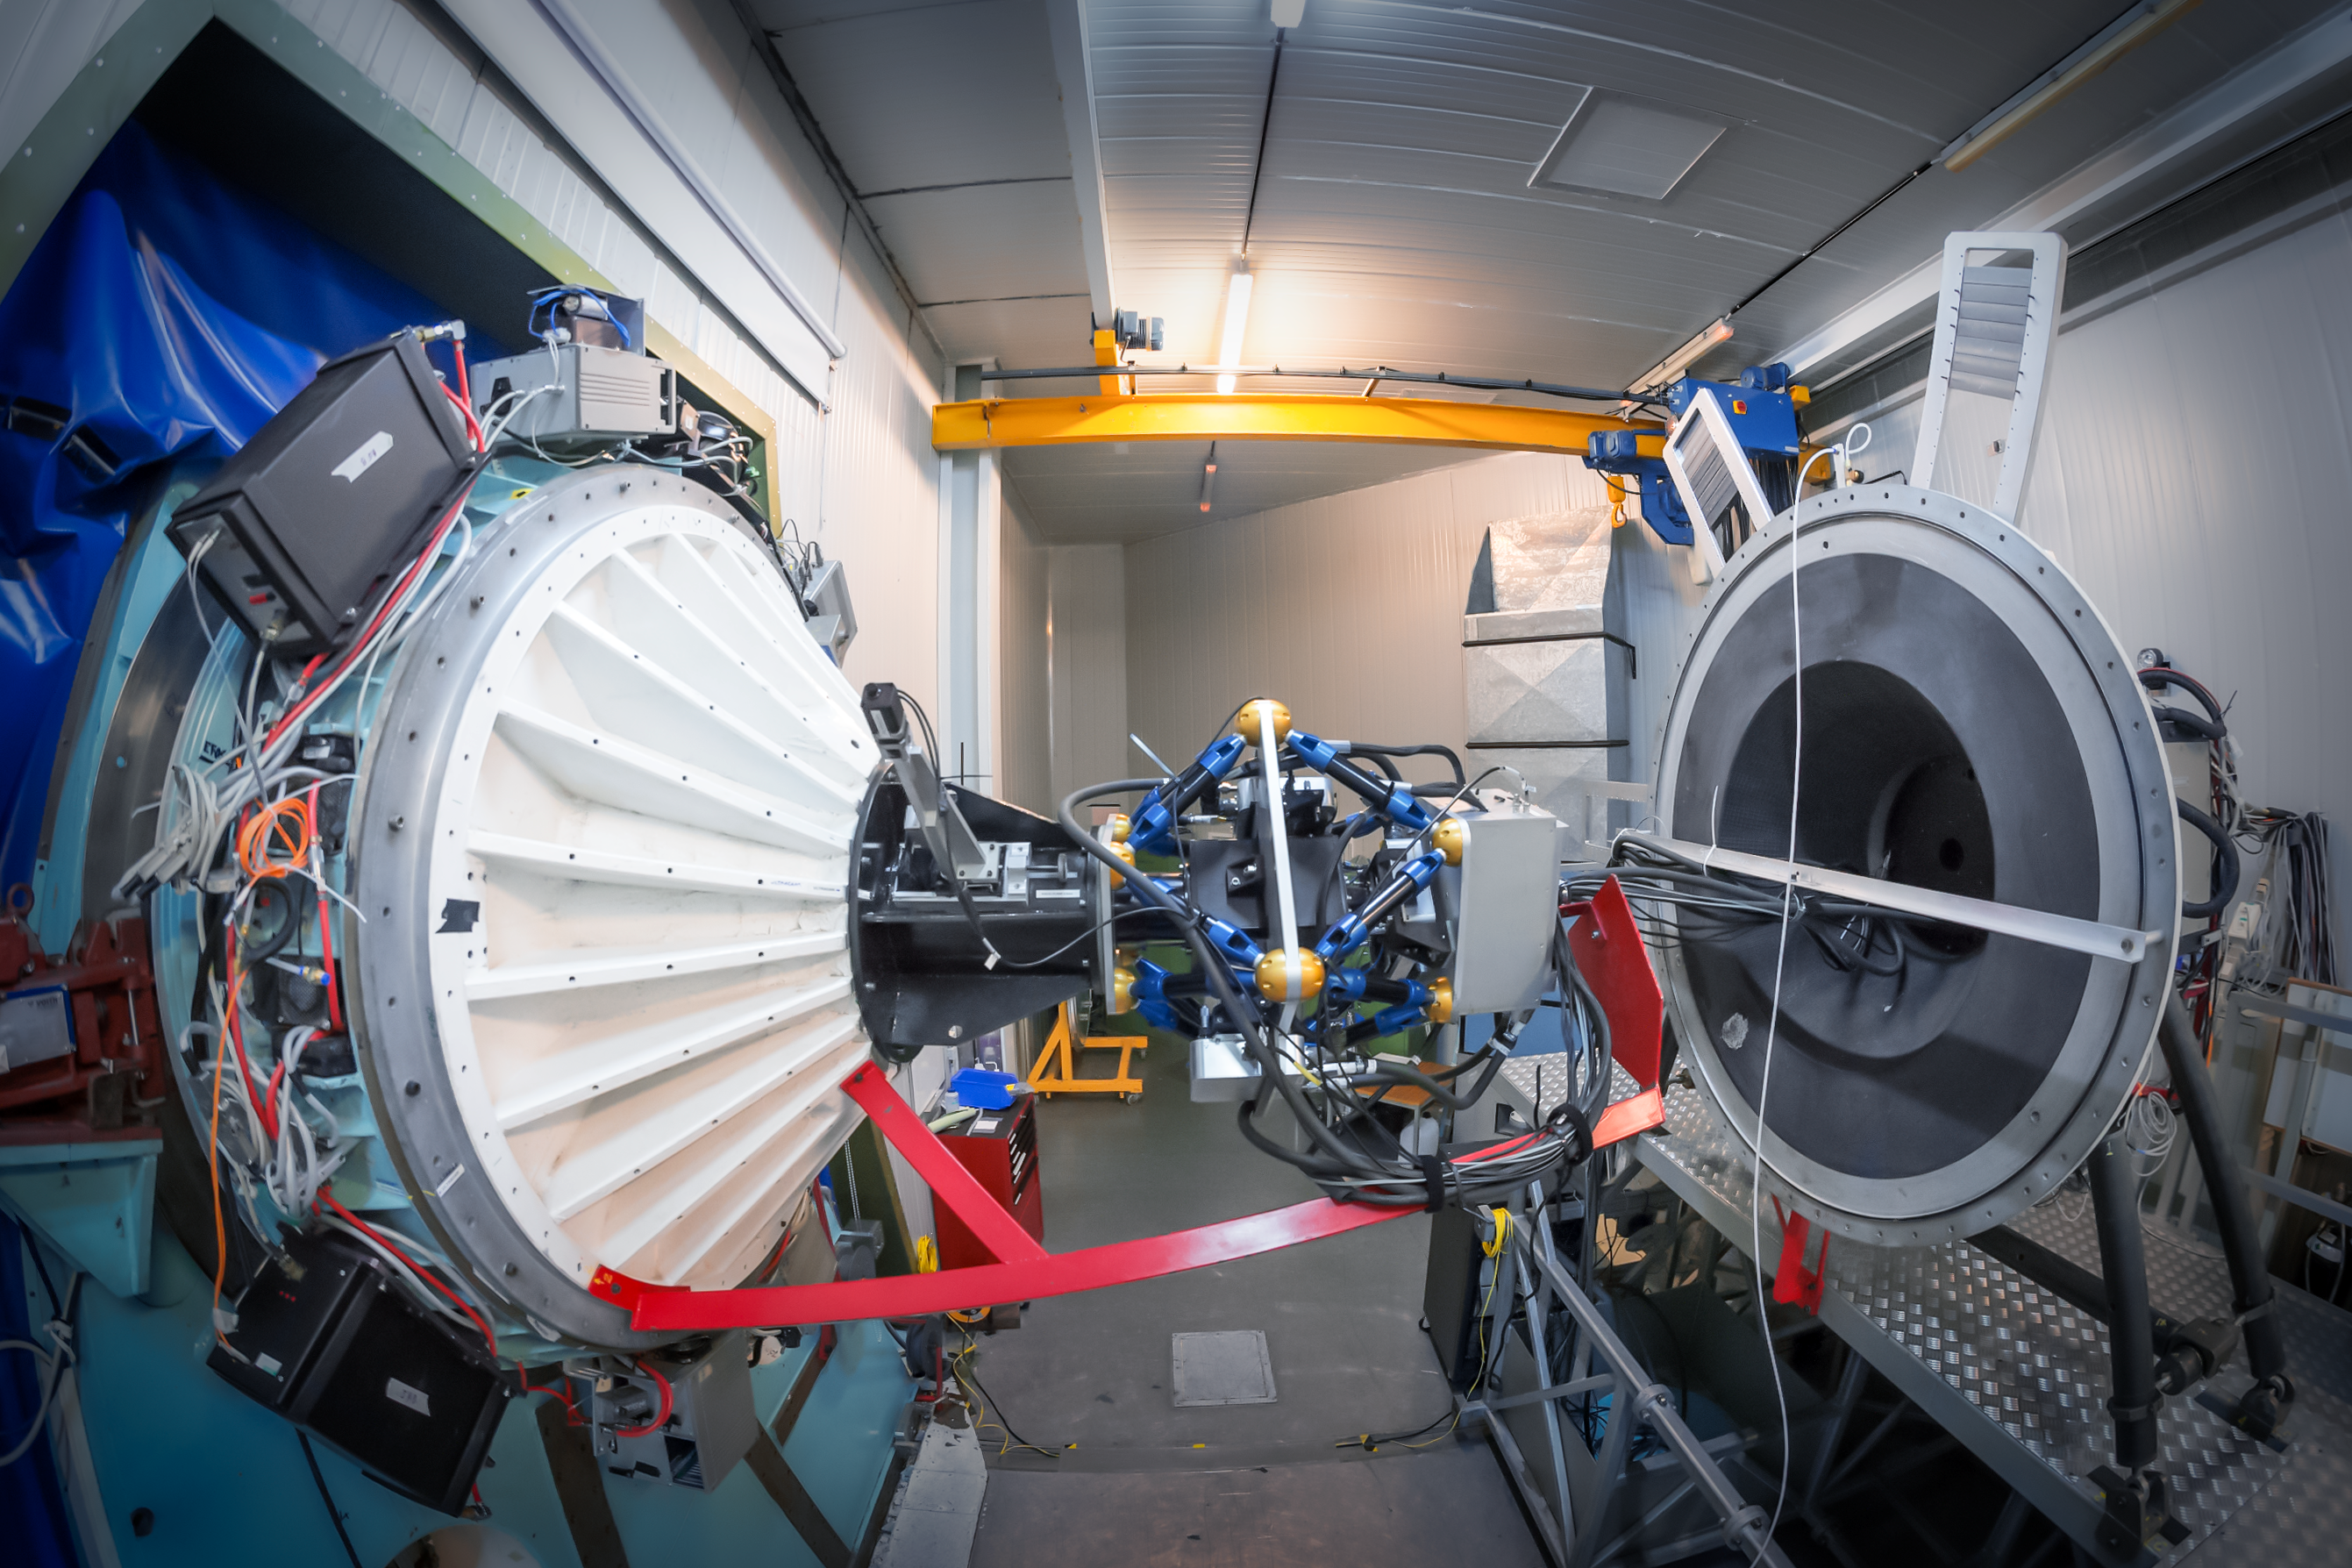

ULTRACAM on the New Technology Telescope

ULTRACAM is an ultra fast camera capable of capturing some of the most rapid astronomical events. It can take up to 500 pictures a second in three different colours simultaneously. It was designed and built by scientists from the Universities of Sheffield and Warwick (United Kingdom), in collaboration with the UK Astronomy Technology Centre in Edinburgh.

ULTRACAM employs the latest in charged coupled device (CCD) detector technology in order to take, store and analyse data at the required sensitivities and speeds. CCD detectors can be found in digital cameras and camcorders, but the devices used in ULTRACAM are special because they are larger, faster and most importantly, much more sensitive to light than the detectors used in today's consumer electronics products.

Since it was built, it has operated at different telescopes, including ESO’s Very Large Telescope. Since 2019, it is permanently mounted on ESO’s New Technology Telescope

Credit: ESO